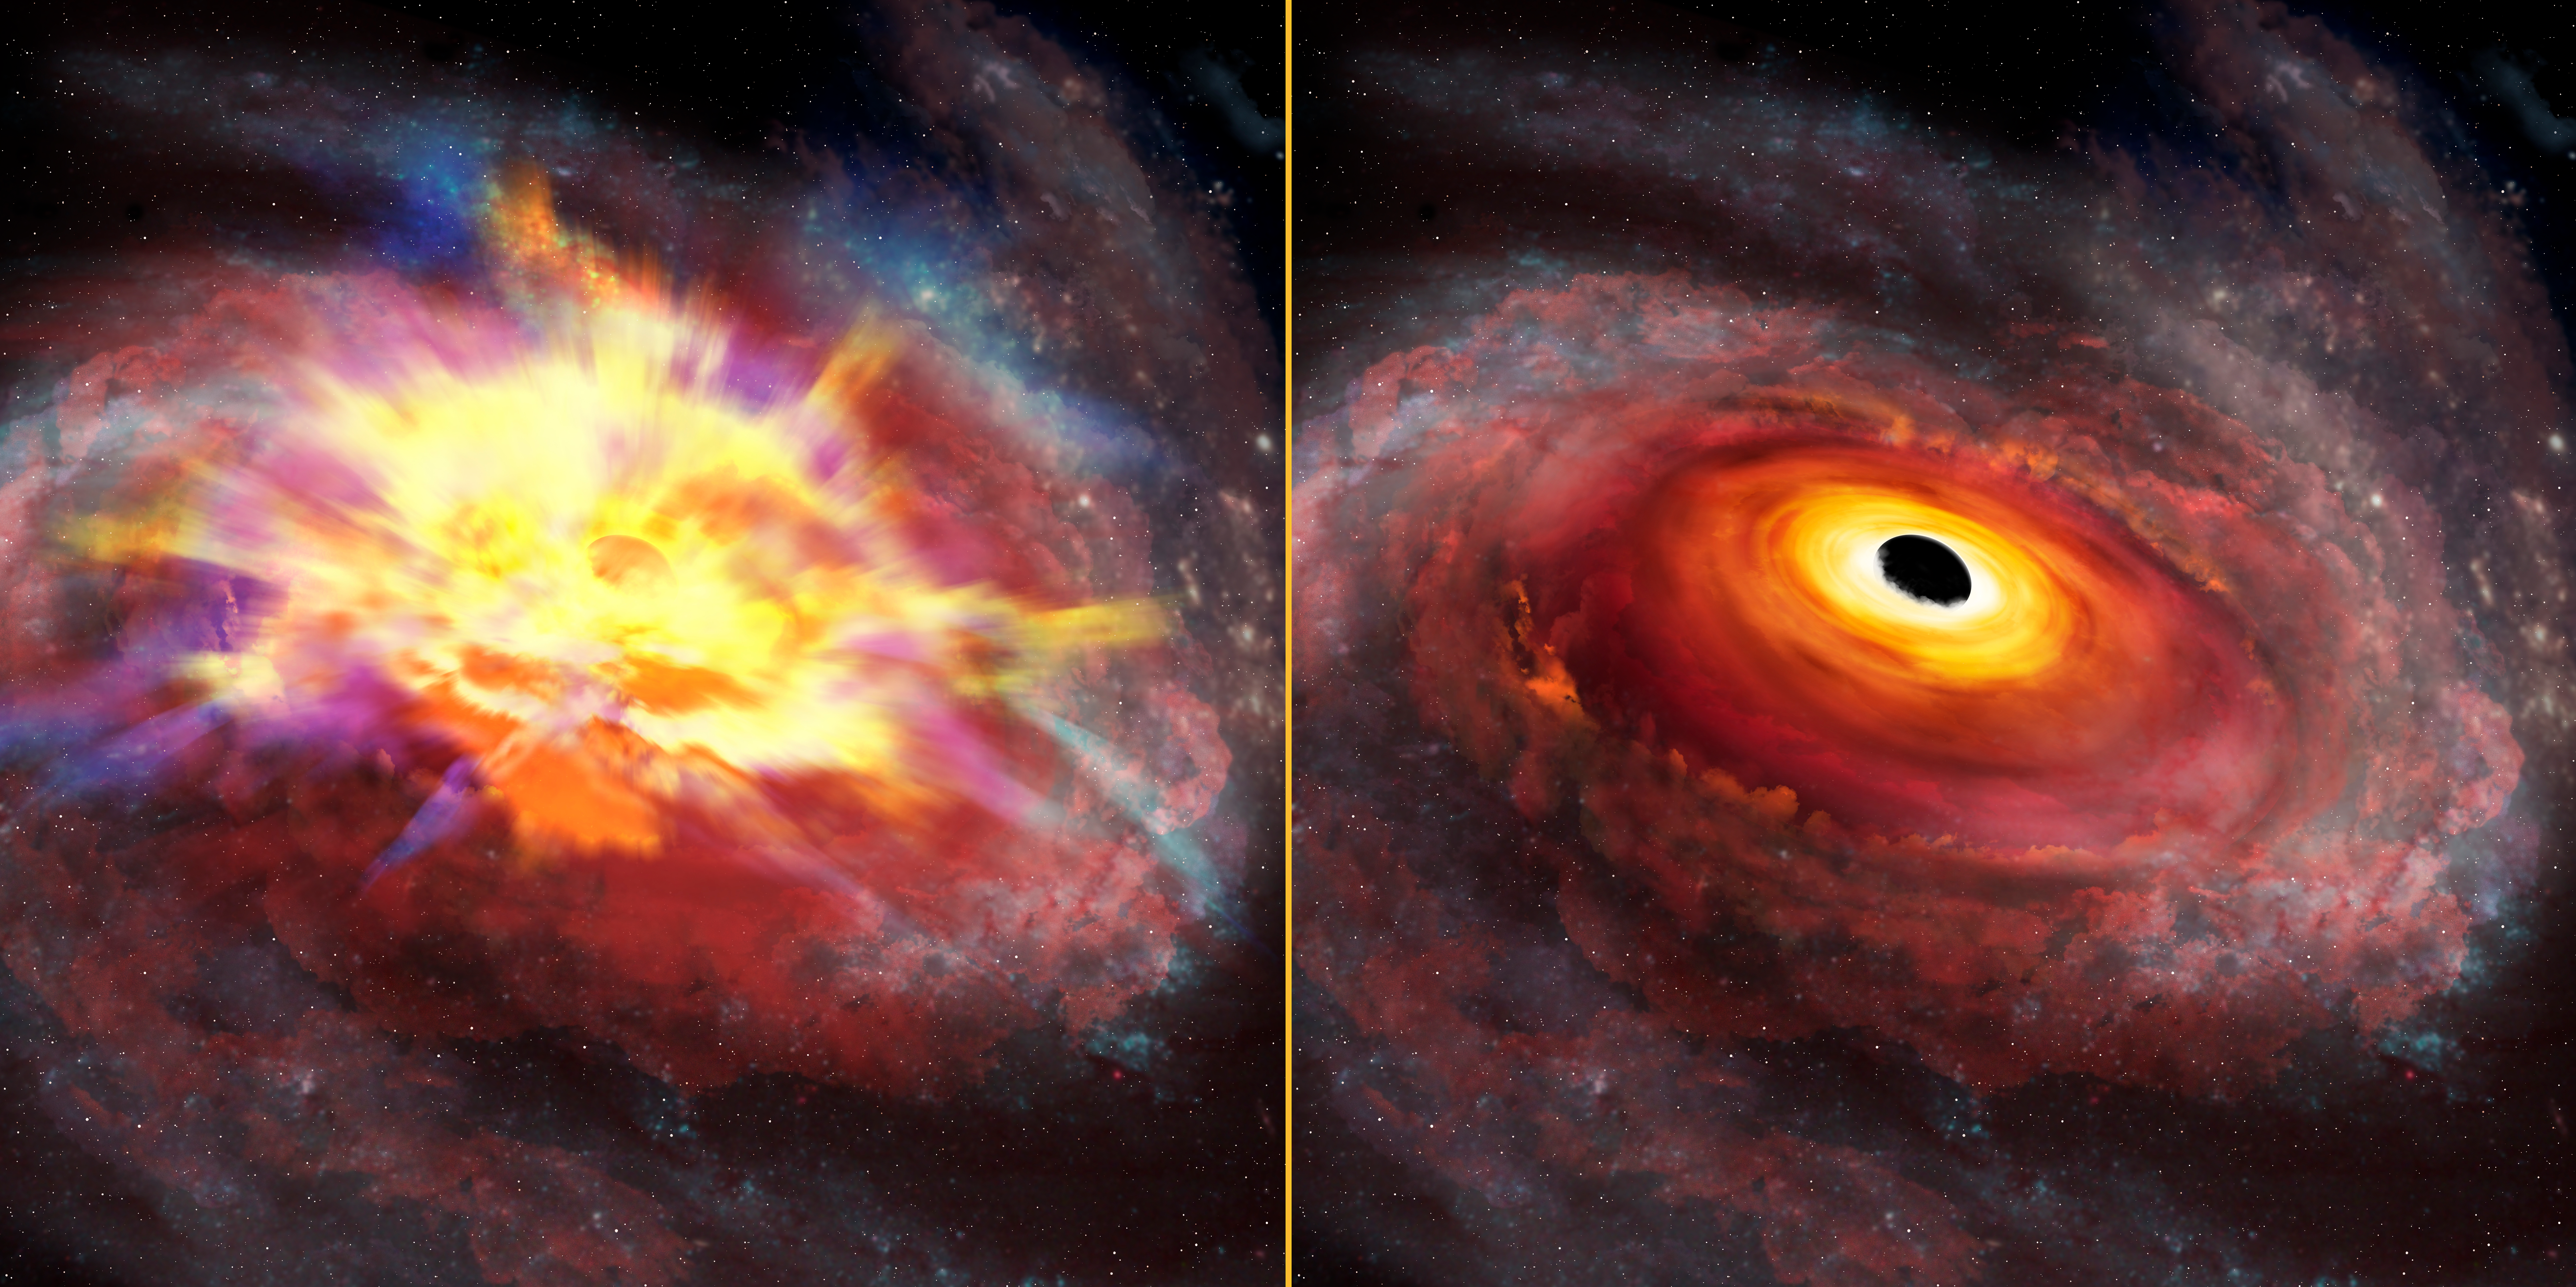

Astronomers detect most energetic outflow from a distant quasar

The image at left shows an artist’s conception of the central portion of the galaxy that hosts the quasar SDSS J135246.37+423923.5 viewed at optical wavelengths. Thick winds obscure our view, and imprint signatures of the energetic outflow on the SDSS spectrum. The image at right shows the same artist’s view at infrared wavelengths, as seen by the Gemini GNIRS detector. The thick outflow is transparent at infrared wavelengths, giving us a clear line of sight to the quasar. The infrared spectrum yields the quasar redshift, and from that reference frame, we measured the record-breaking outflow velocity.

Credit: International Gemini Observatory/NOIRLab/NSF/AURA/P. Marenfeld